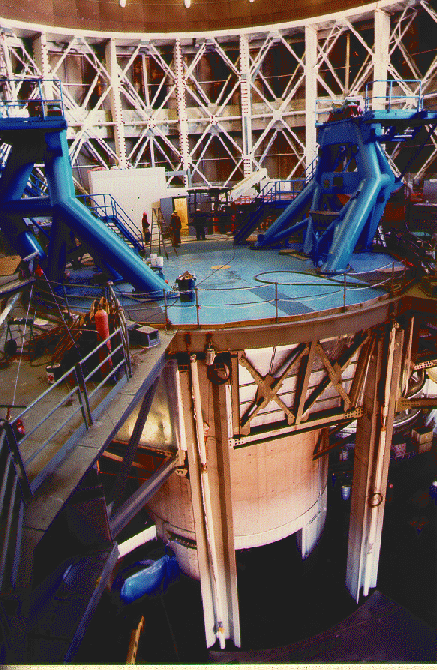

Mauna Kea telescope installation status. February 2, 1998

Credit: International Gemini Observatory/AURA